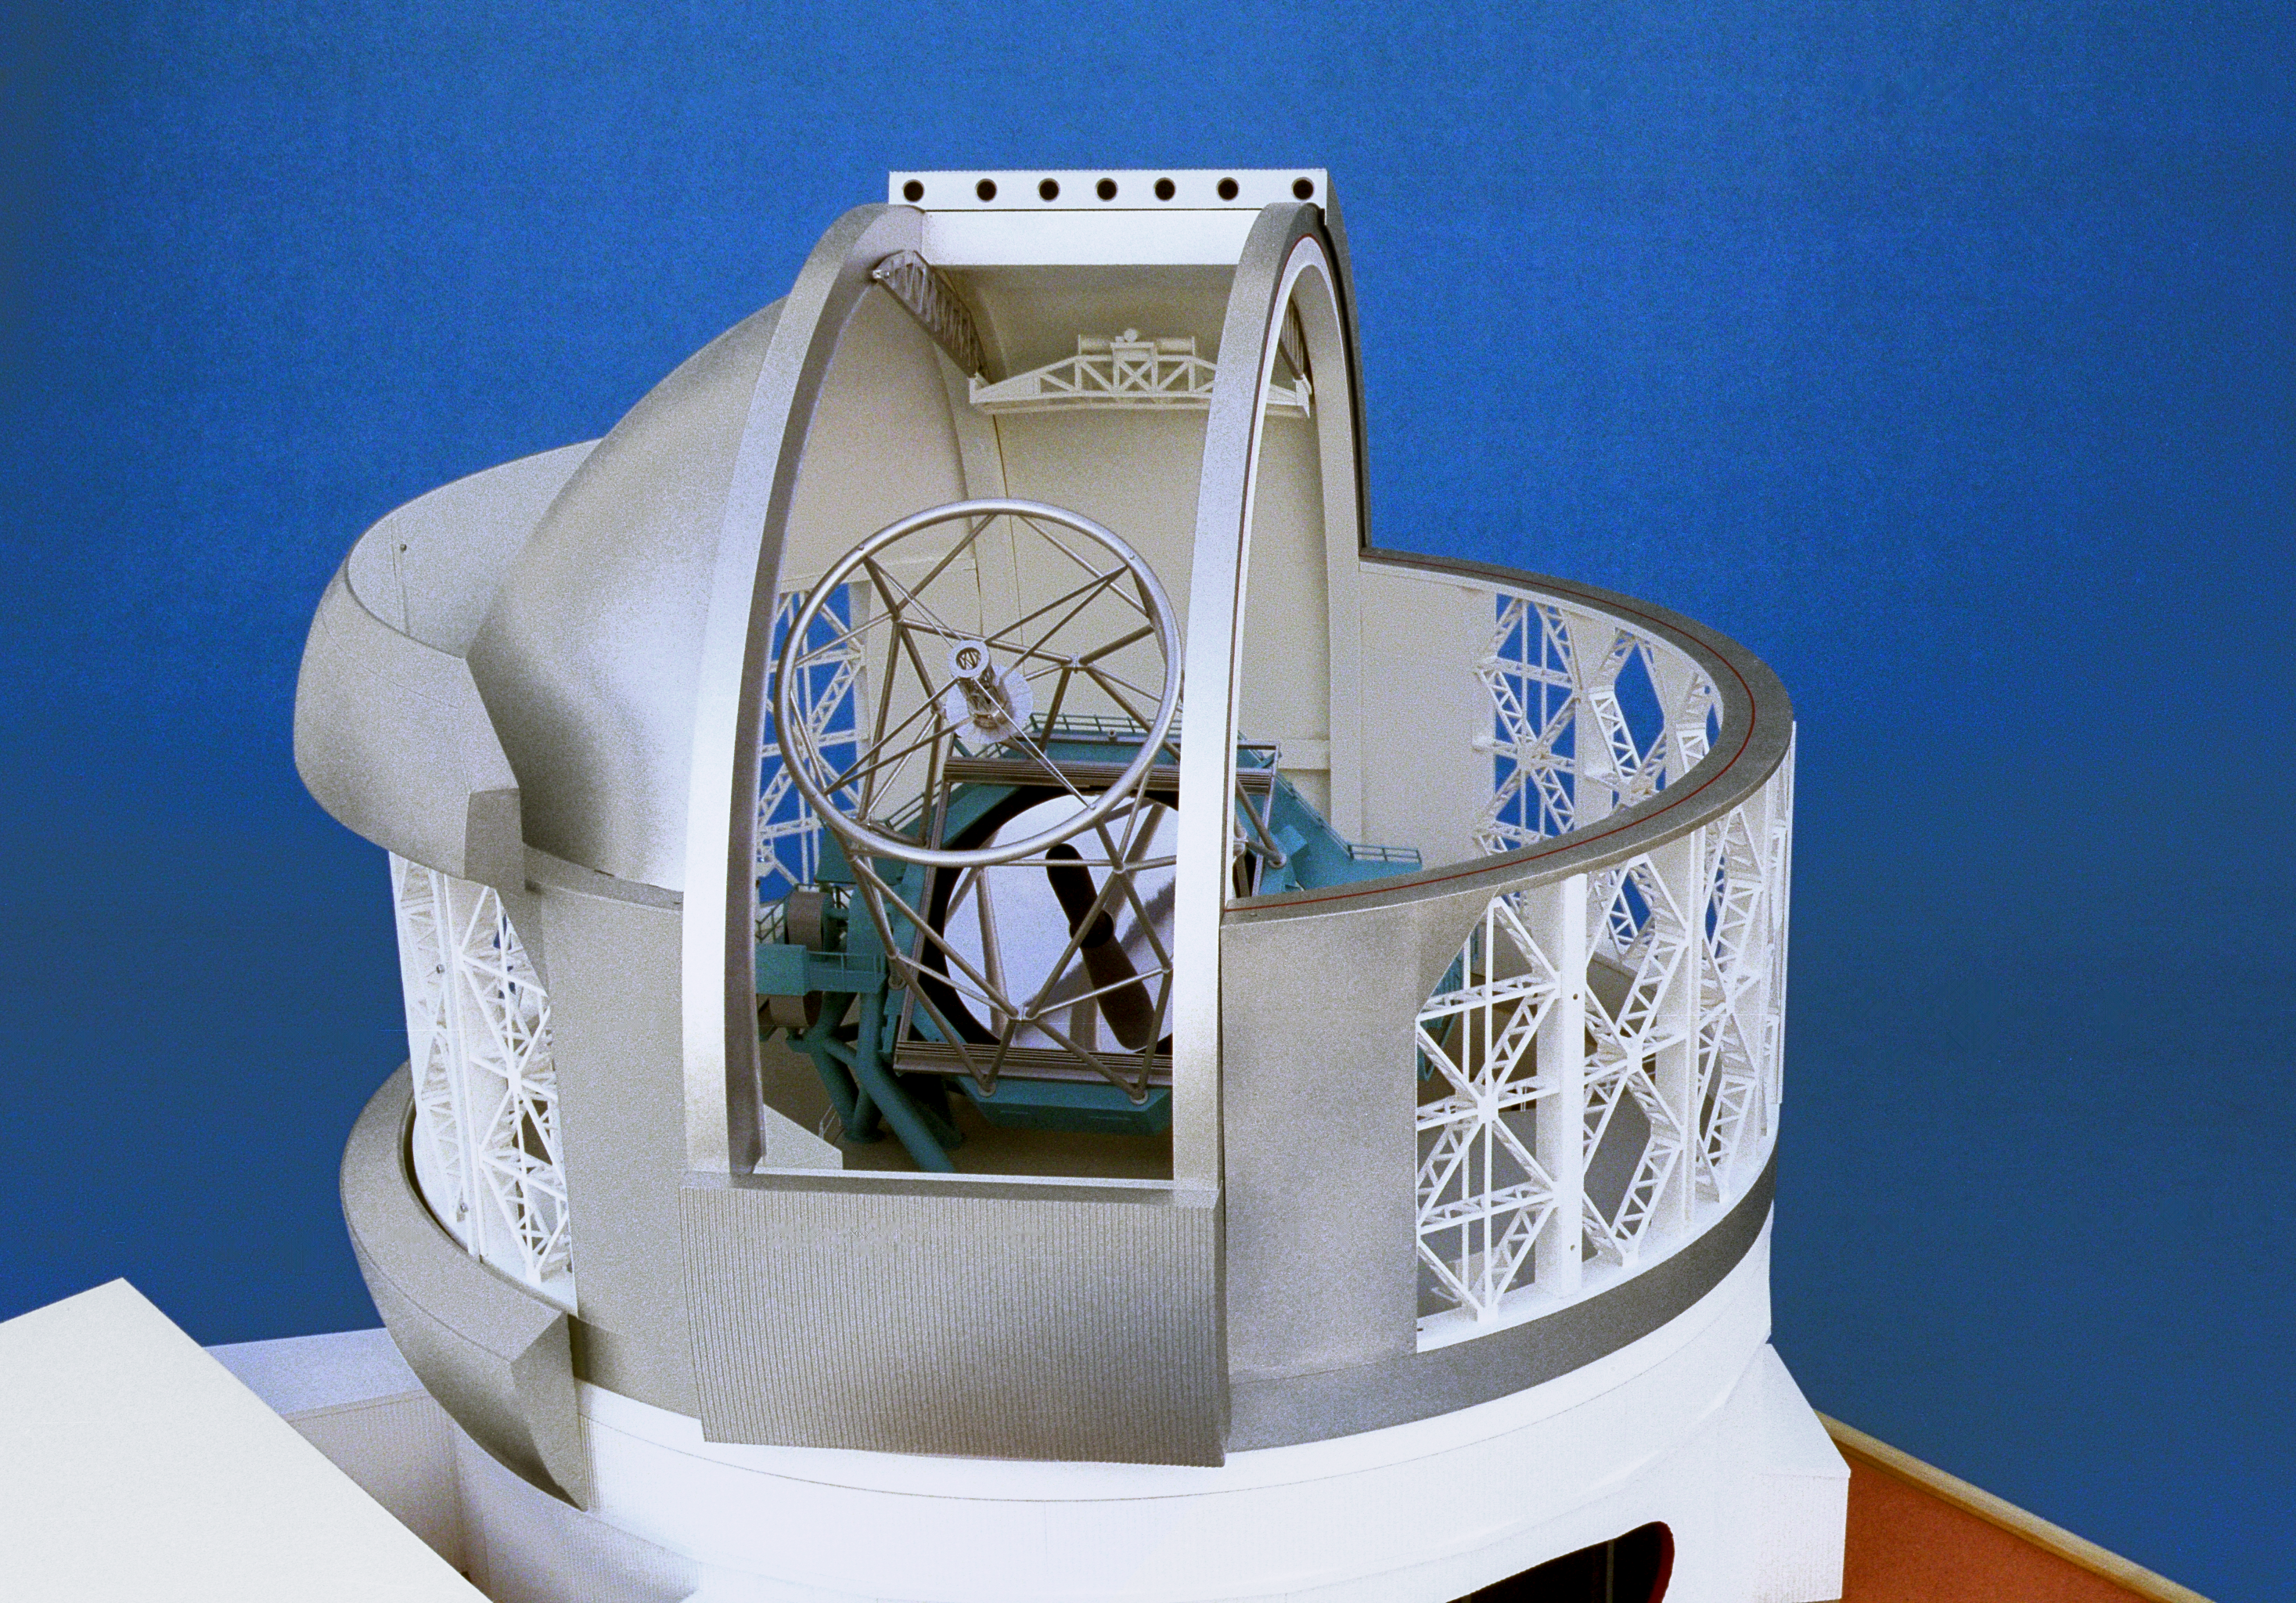

Model of 8-meter telescope

A Canadian model of one of the Gemini 8-meter telescopes, exterior view, showing the telescope through the dome slit.

Credit: NOIRLab/NSF/AURA